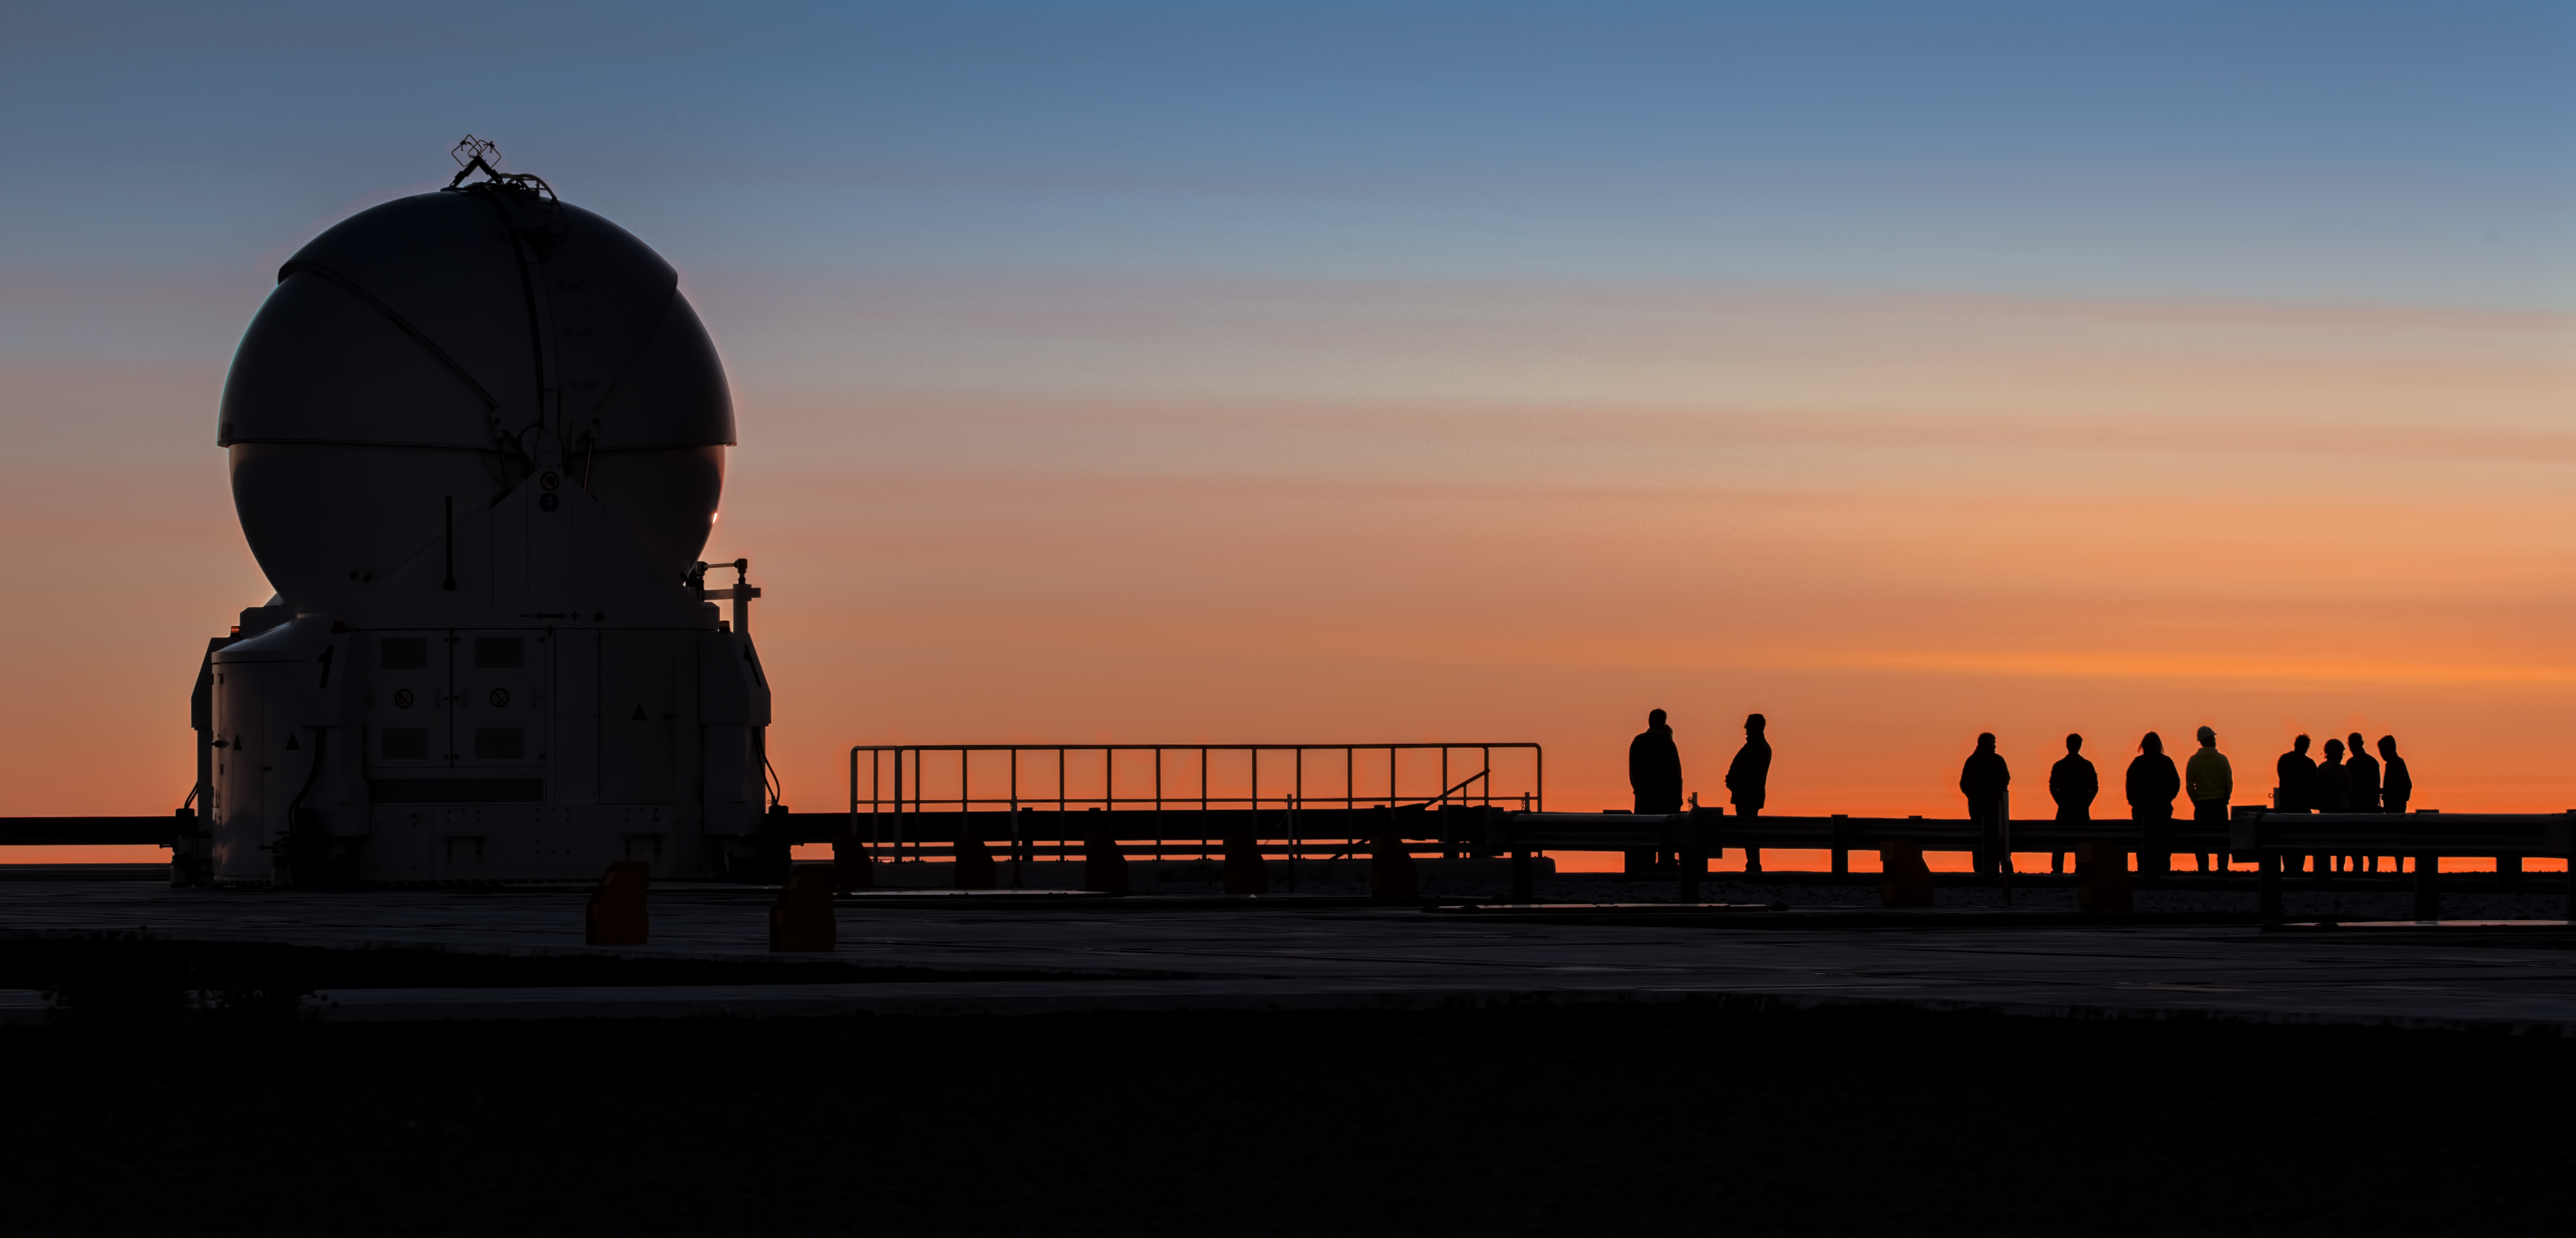

VLT Auxiliary Telescope silhouette

The setting sun behind one of the VLT auxiliary telescopes displays a beautiful array of colours. The four Auxiliary Telescopes are 1.8m diameter telescopes that feed light to the Very Large Telescope Interferometer at ESO's Paranal Observatory. Uniquely for telescopes of this size, they can be moved from place to place around the VLT platform and are self-contained.

Credit: Y. Beletsky/ESO